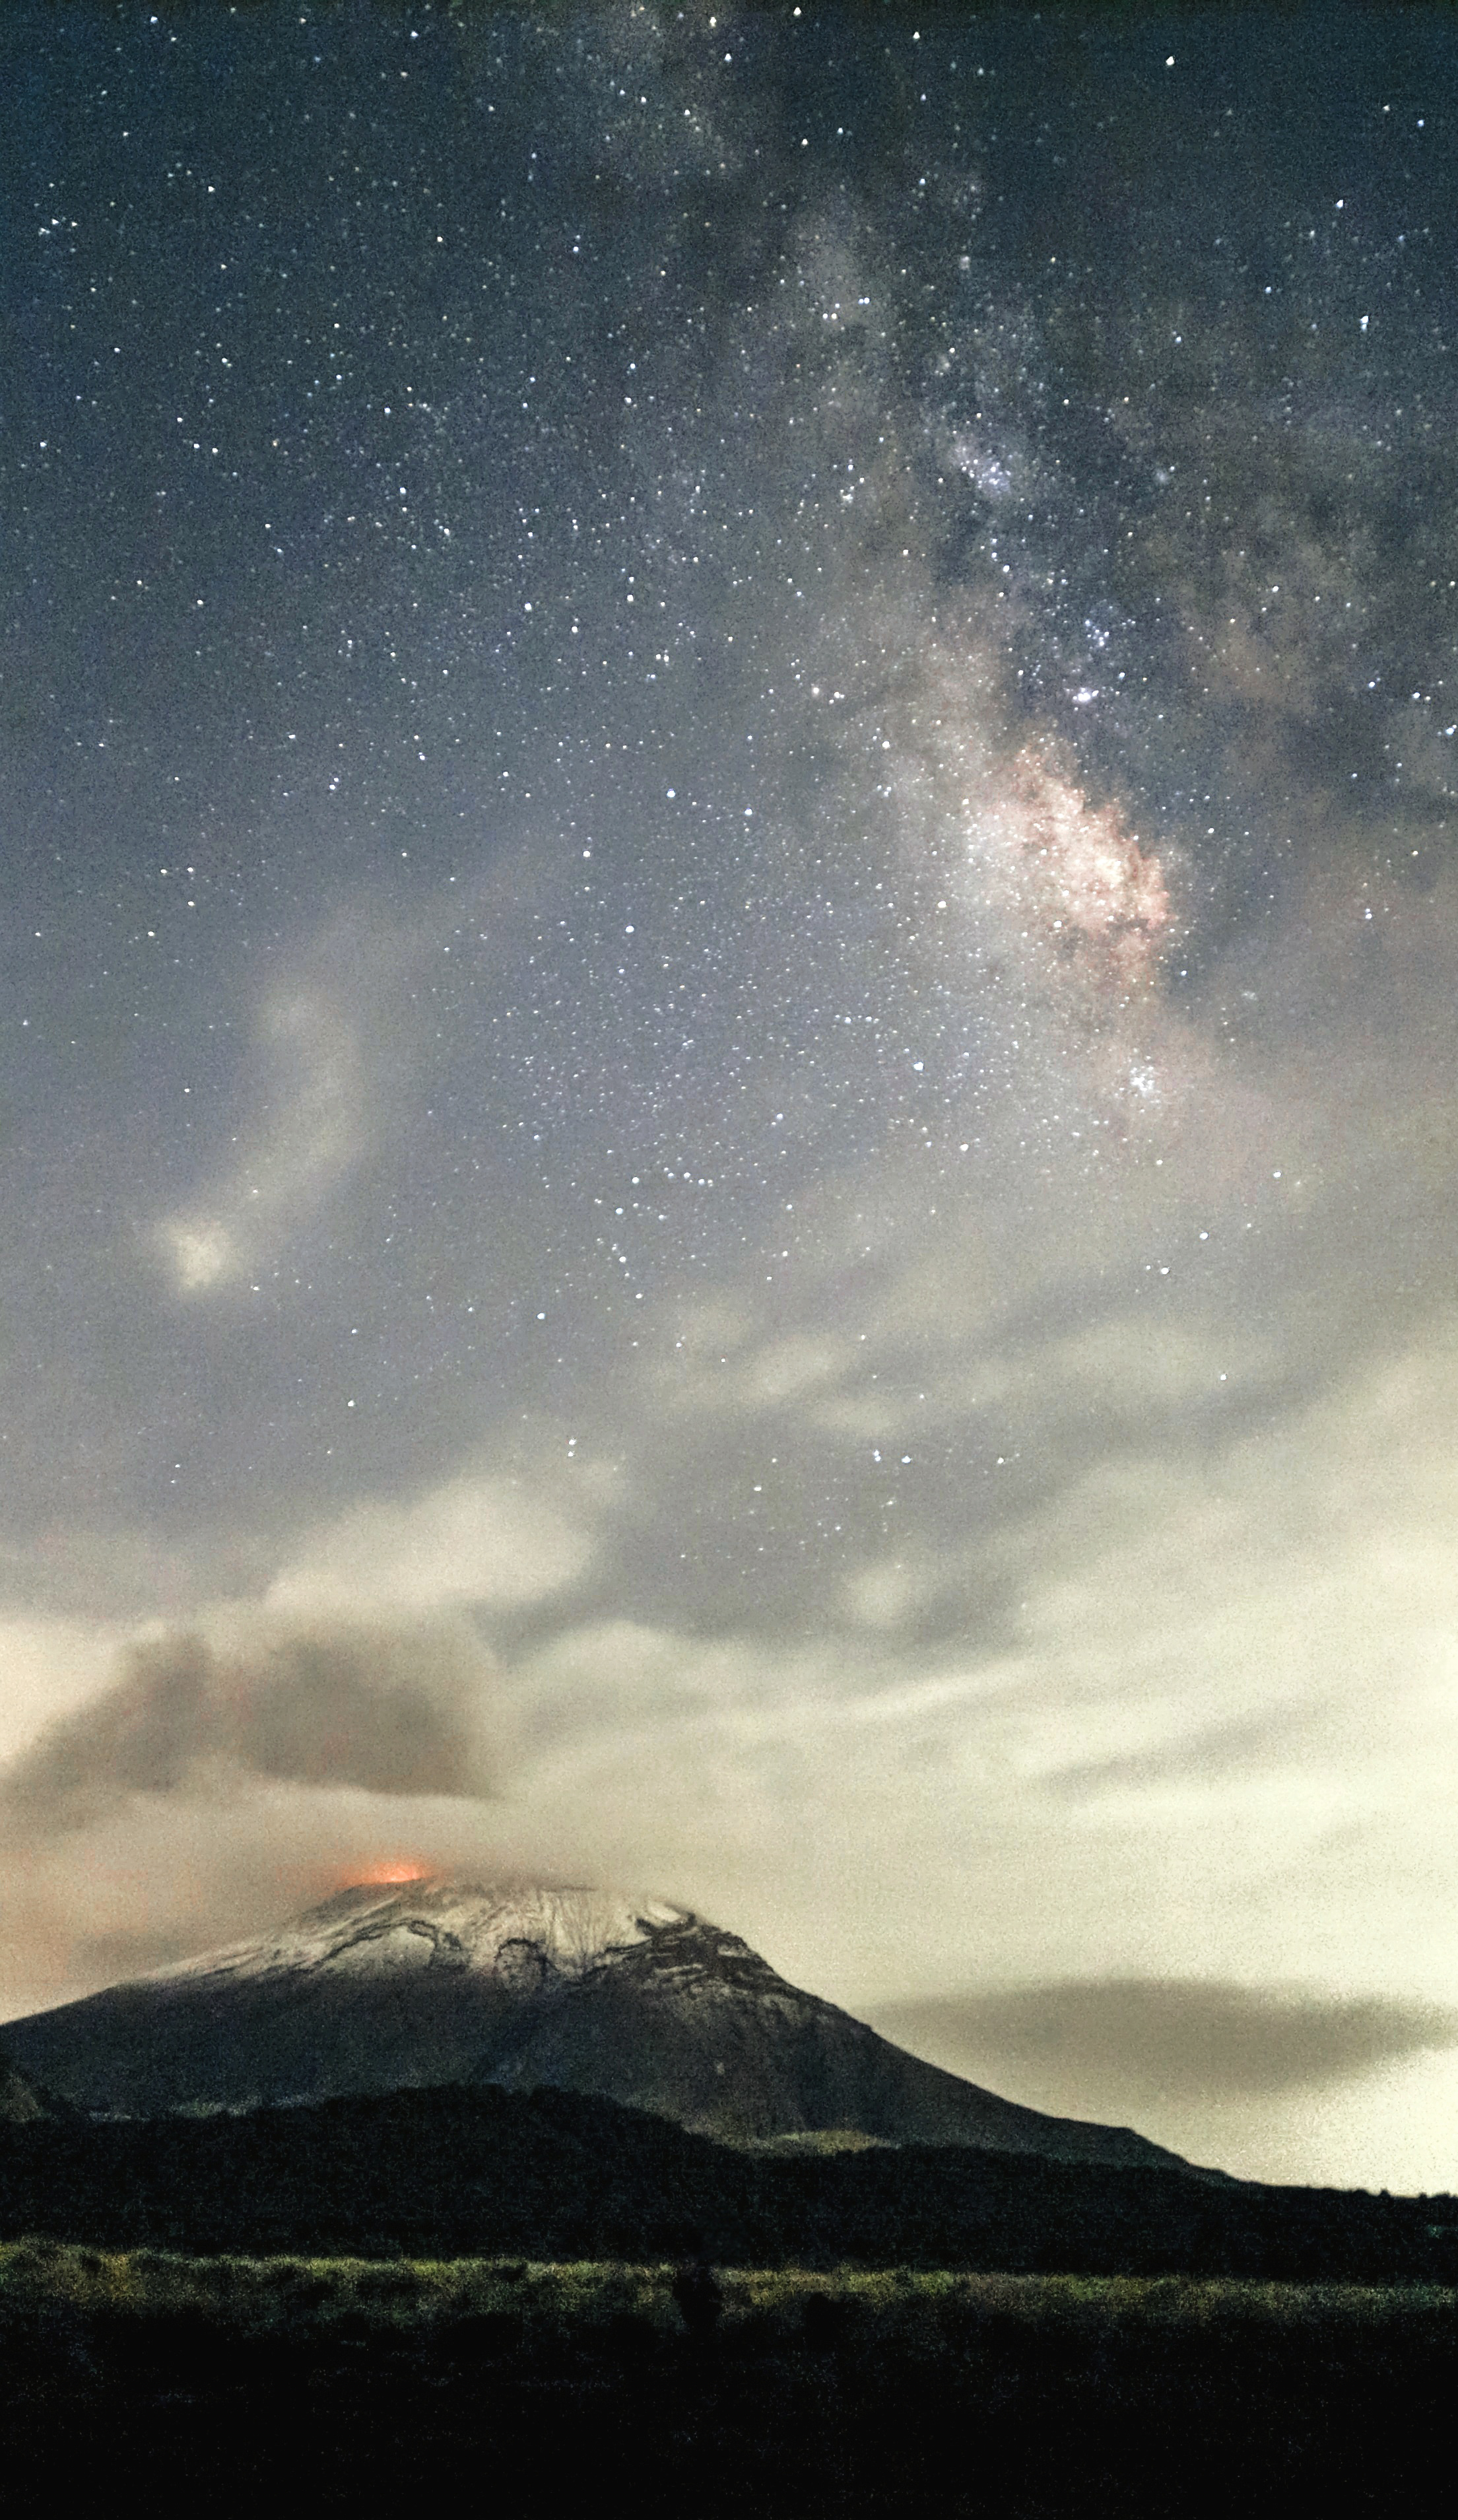

Starry Popocatépetl

Photographer: David Olivos Sánchez
Country: Mexico

Under the silver glow of the Milky Way, the dormant figure of Popocatépetl stands tall, its silhouette softly illuminated against the night sky. This photograph, taken in May 2023 in Paso de Cortez, Mexico, beautifully portrays the Earth’s geological wonders, and receives an honourable mention in the category of Still images taken exclusively with smartphones/mobile devices. The volcano Popocatépetl is a mountainous vent in Earth’s crust through which molten rock, ash, and gases escape from below the surface. Additionally, the photo showcases the visibility of the core of our galaxy, enhancing the captivating view of the night sky and a dramatic and vivid natural phenomenon.

Also see image in Zenodo: https://doi.org/10.5281/zenodo.10359980

Credit: David Olivos Sánchez/IAU OAE (CC BY 4.0)